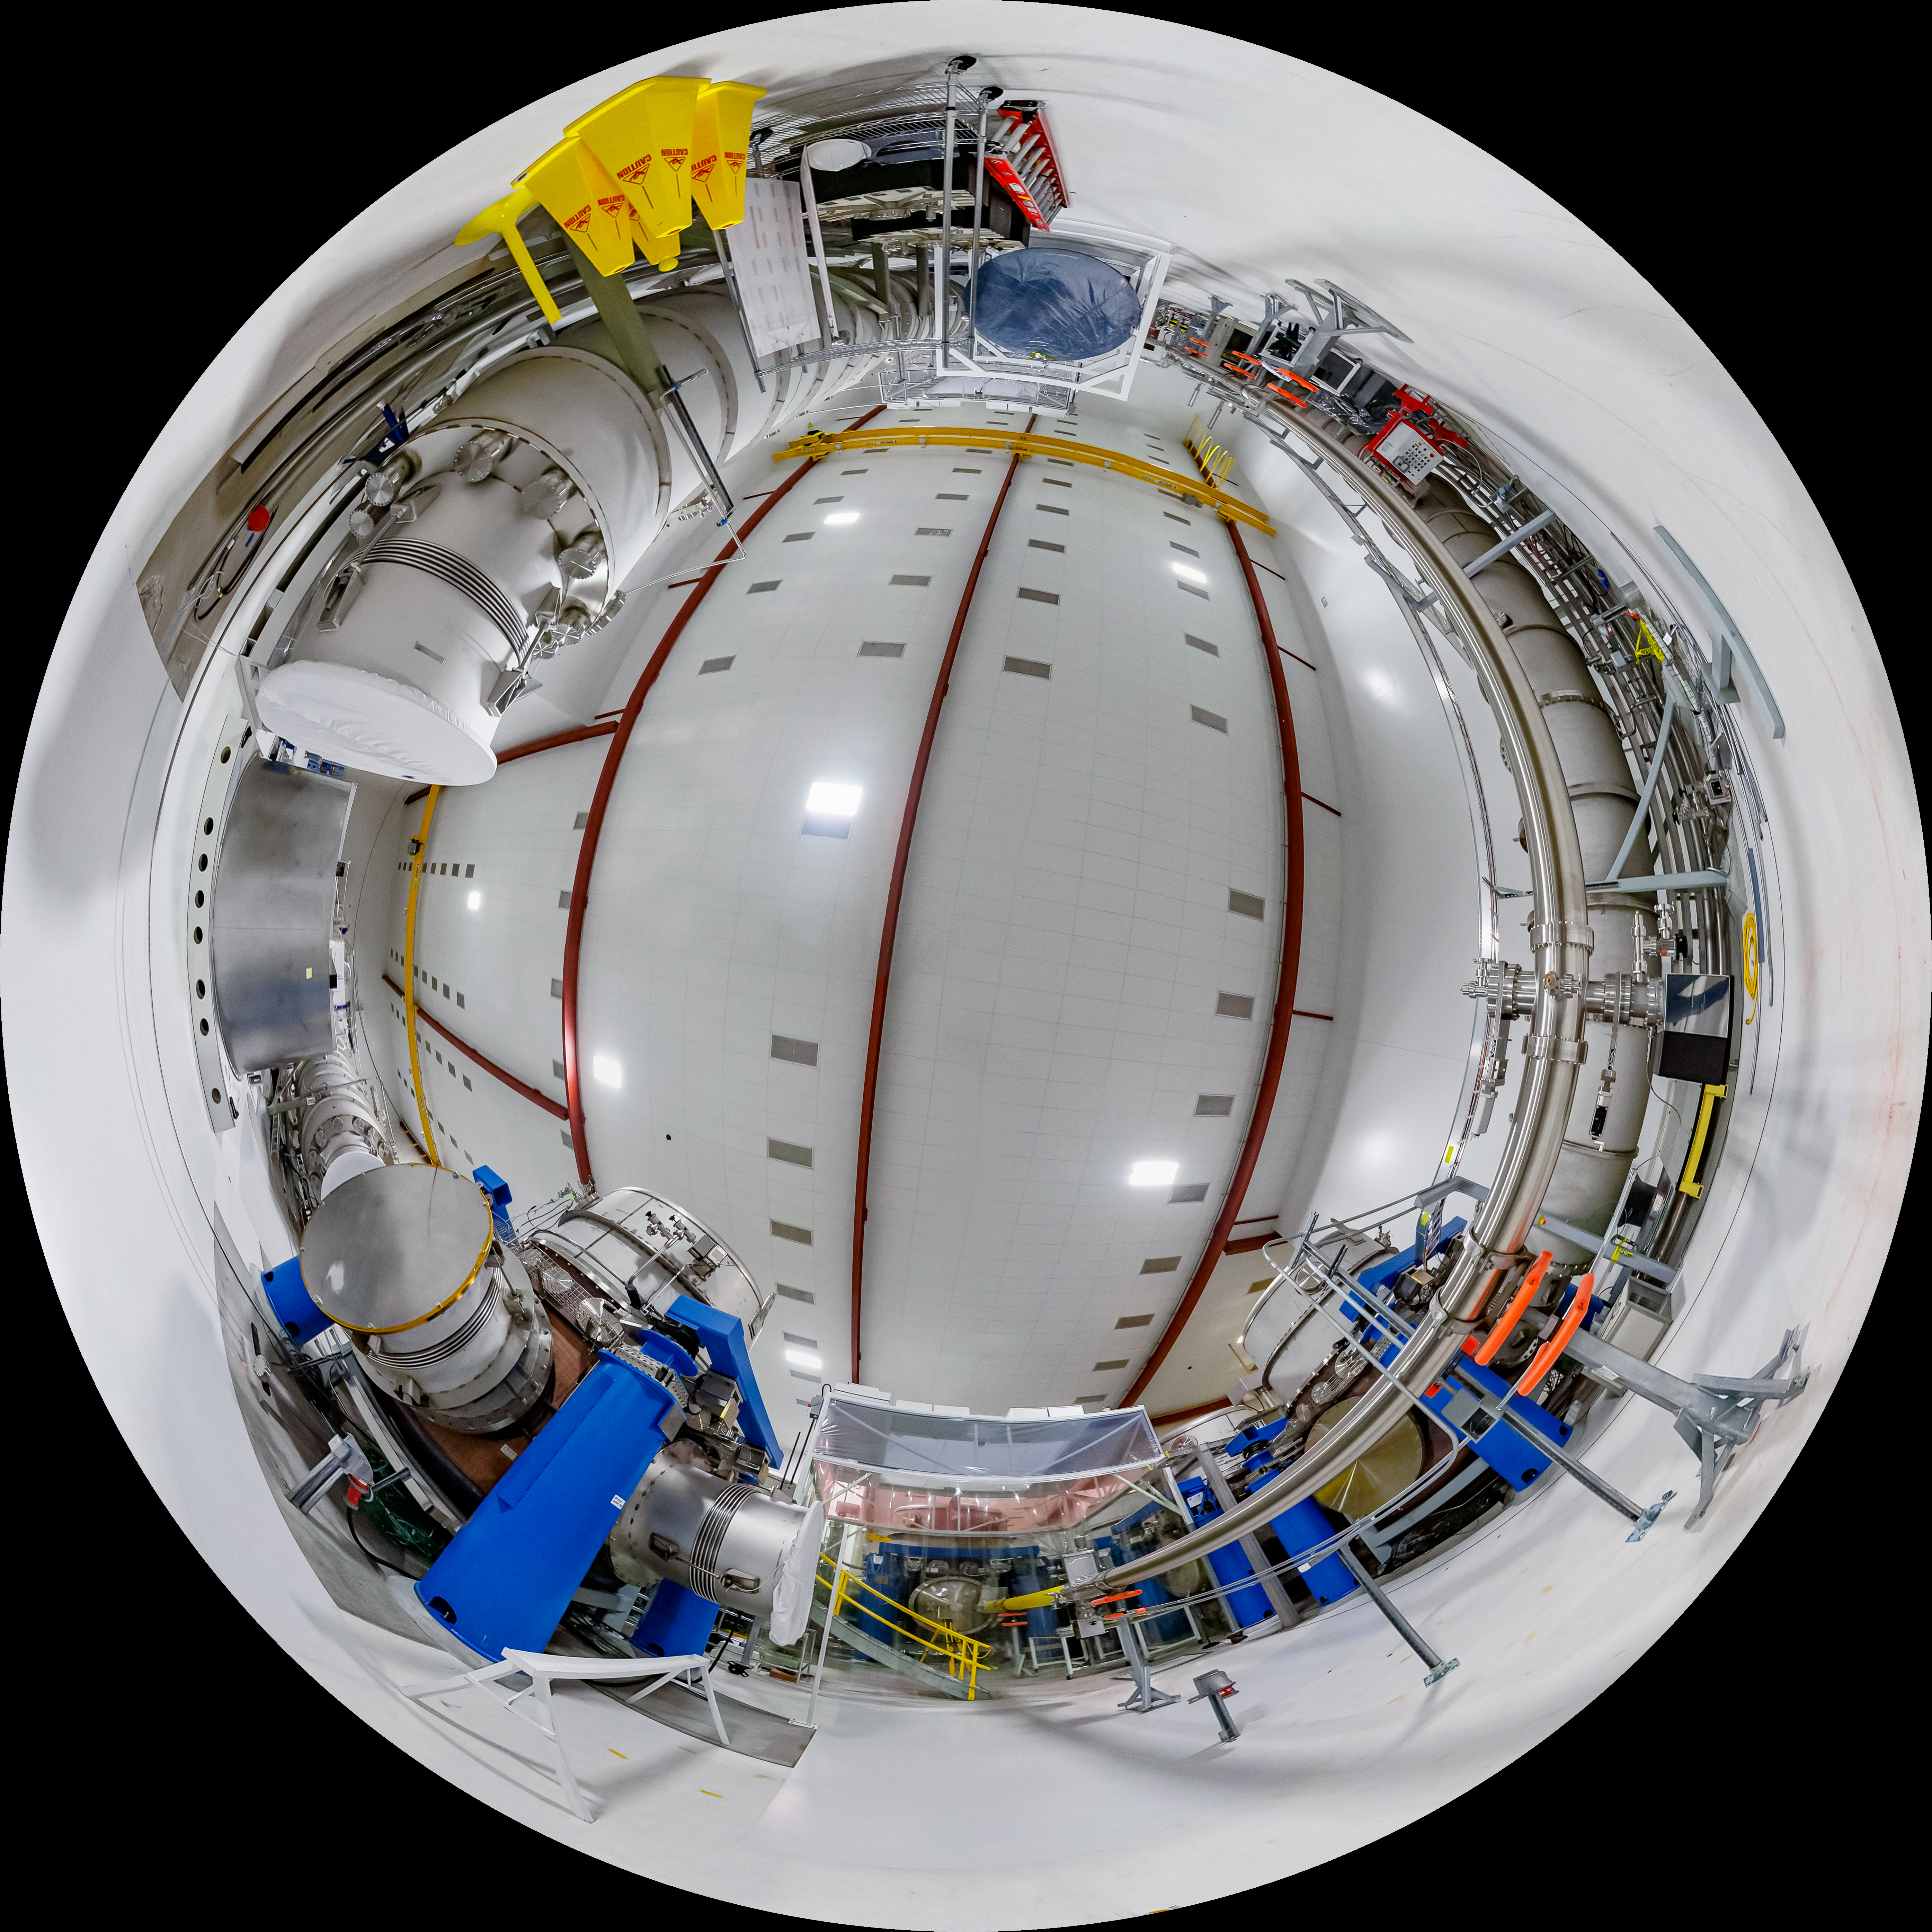

LIGO at Hanford, Washington Fulldome

A fulldome of LIGO, the Laser Interferometer Gravitational-Wave Observatory. LIGO consists of two widely-separated interferometers within the United States — one in Hanford, Washington and the other in Livingston, Louisiana — operated in unison to detect gravitational waves. Here the Hanford facility is seen. LIGO was designed to open the field of gravitational-wave astrophysics through the direct detection of gravitational waves predicted by Einstein’s General Theory of Relativity. The multi-kilometer-scale gravitational wave detectors use laser interferometry to measure the minute ripples in space-time caused by passing gravitational waves from cataclysmic cosmic events such as colliding neutron stars or black holes, or by supernovae.

A 360 panorama version of this image can be found here.

Credit: NOIRLab/LIGO/NSF/AURA/T. Matsopoulos